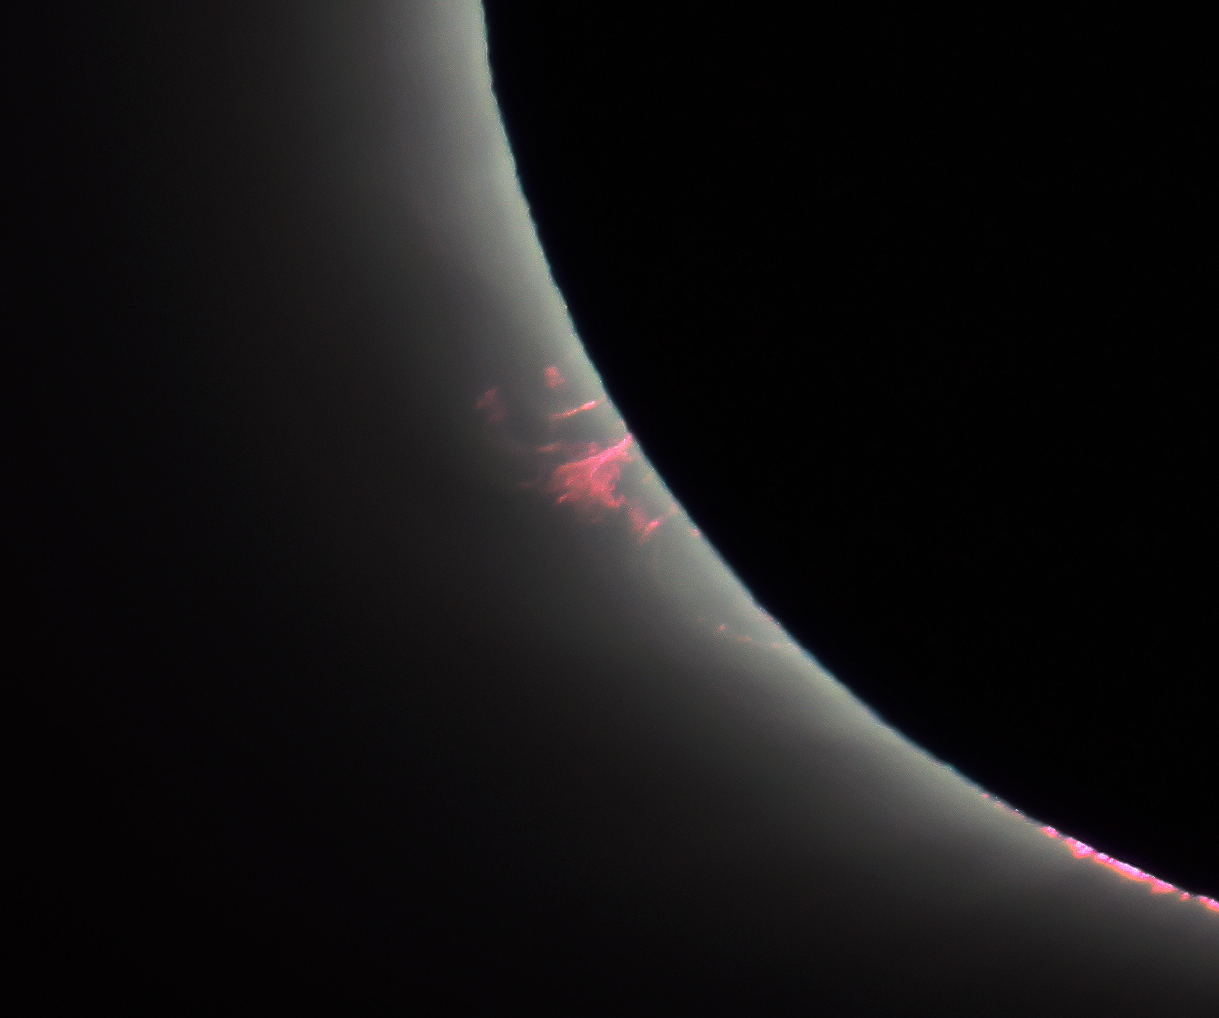

Prominent solar prominences

This image of the solar corona was taken by an ESA–CESAR team of scientists during the total solar eclipse visible from ESO's La Silla Observatory on 2 July 2019. It clearly shows bright red prominences — places where loops of glowing plasma flow up from the Sun's surface. The path of this plasma, composed of hydrogen and helium, is probably determined by the Sun's magnetic fields, which can twist and tangle in strange ways. We know that prominences can persist for weeks or even months, but we don't fully understand why they exist or what their internal dynamics are. This is why continuing research into the Sun's complex atmosphere is important, much of which can only be done during total solar eclipses.

Credit: ESA/CESAR